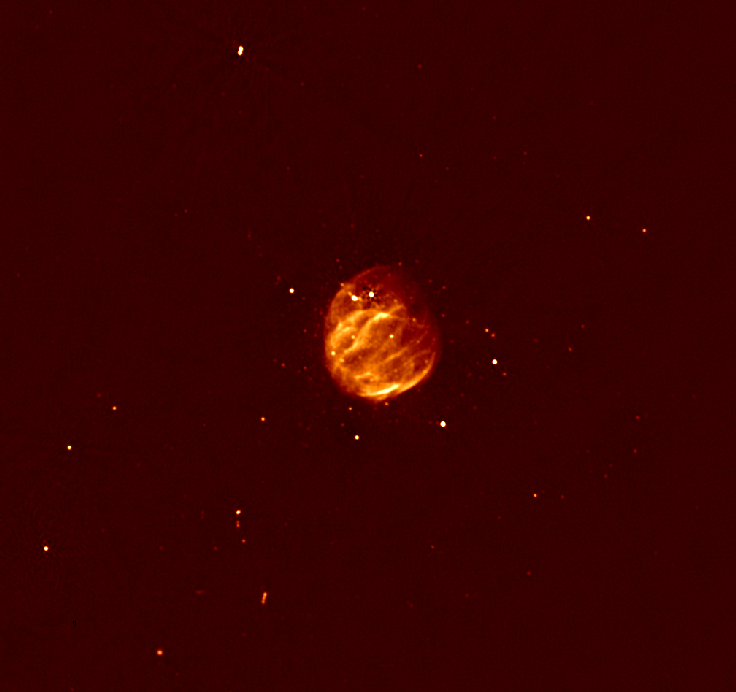

Glowing Bubble of an Exploded Star

Radio image of supernova remnant G55.7+3.4 shows previously-unseen filamentary structure, thanks to enhancements made to the Very Large Array (VLA).

Credit: Bhatnagar et al., NRAO/AUI/NSF